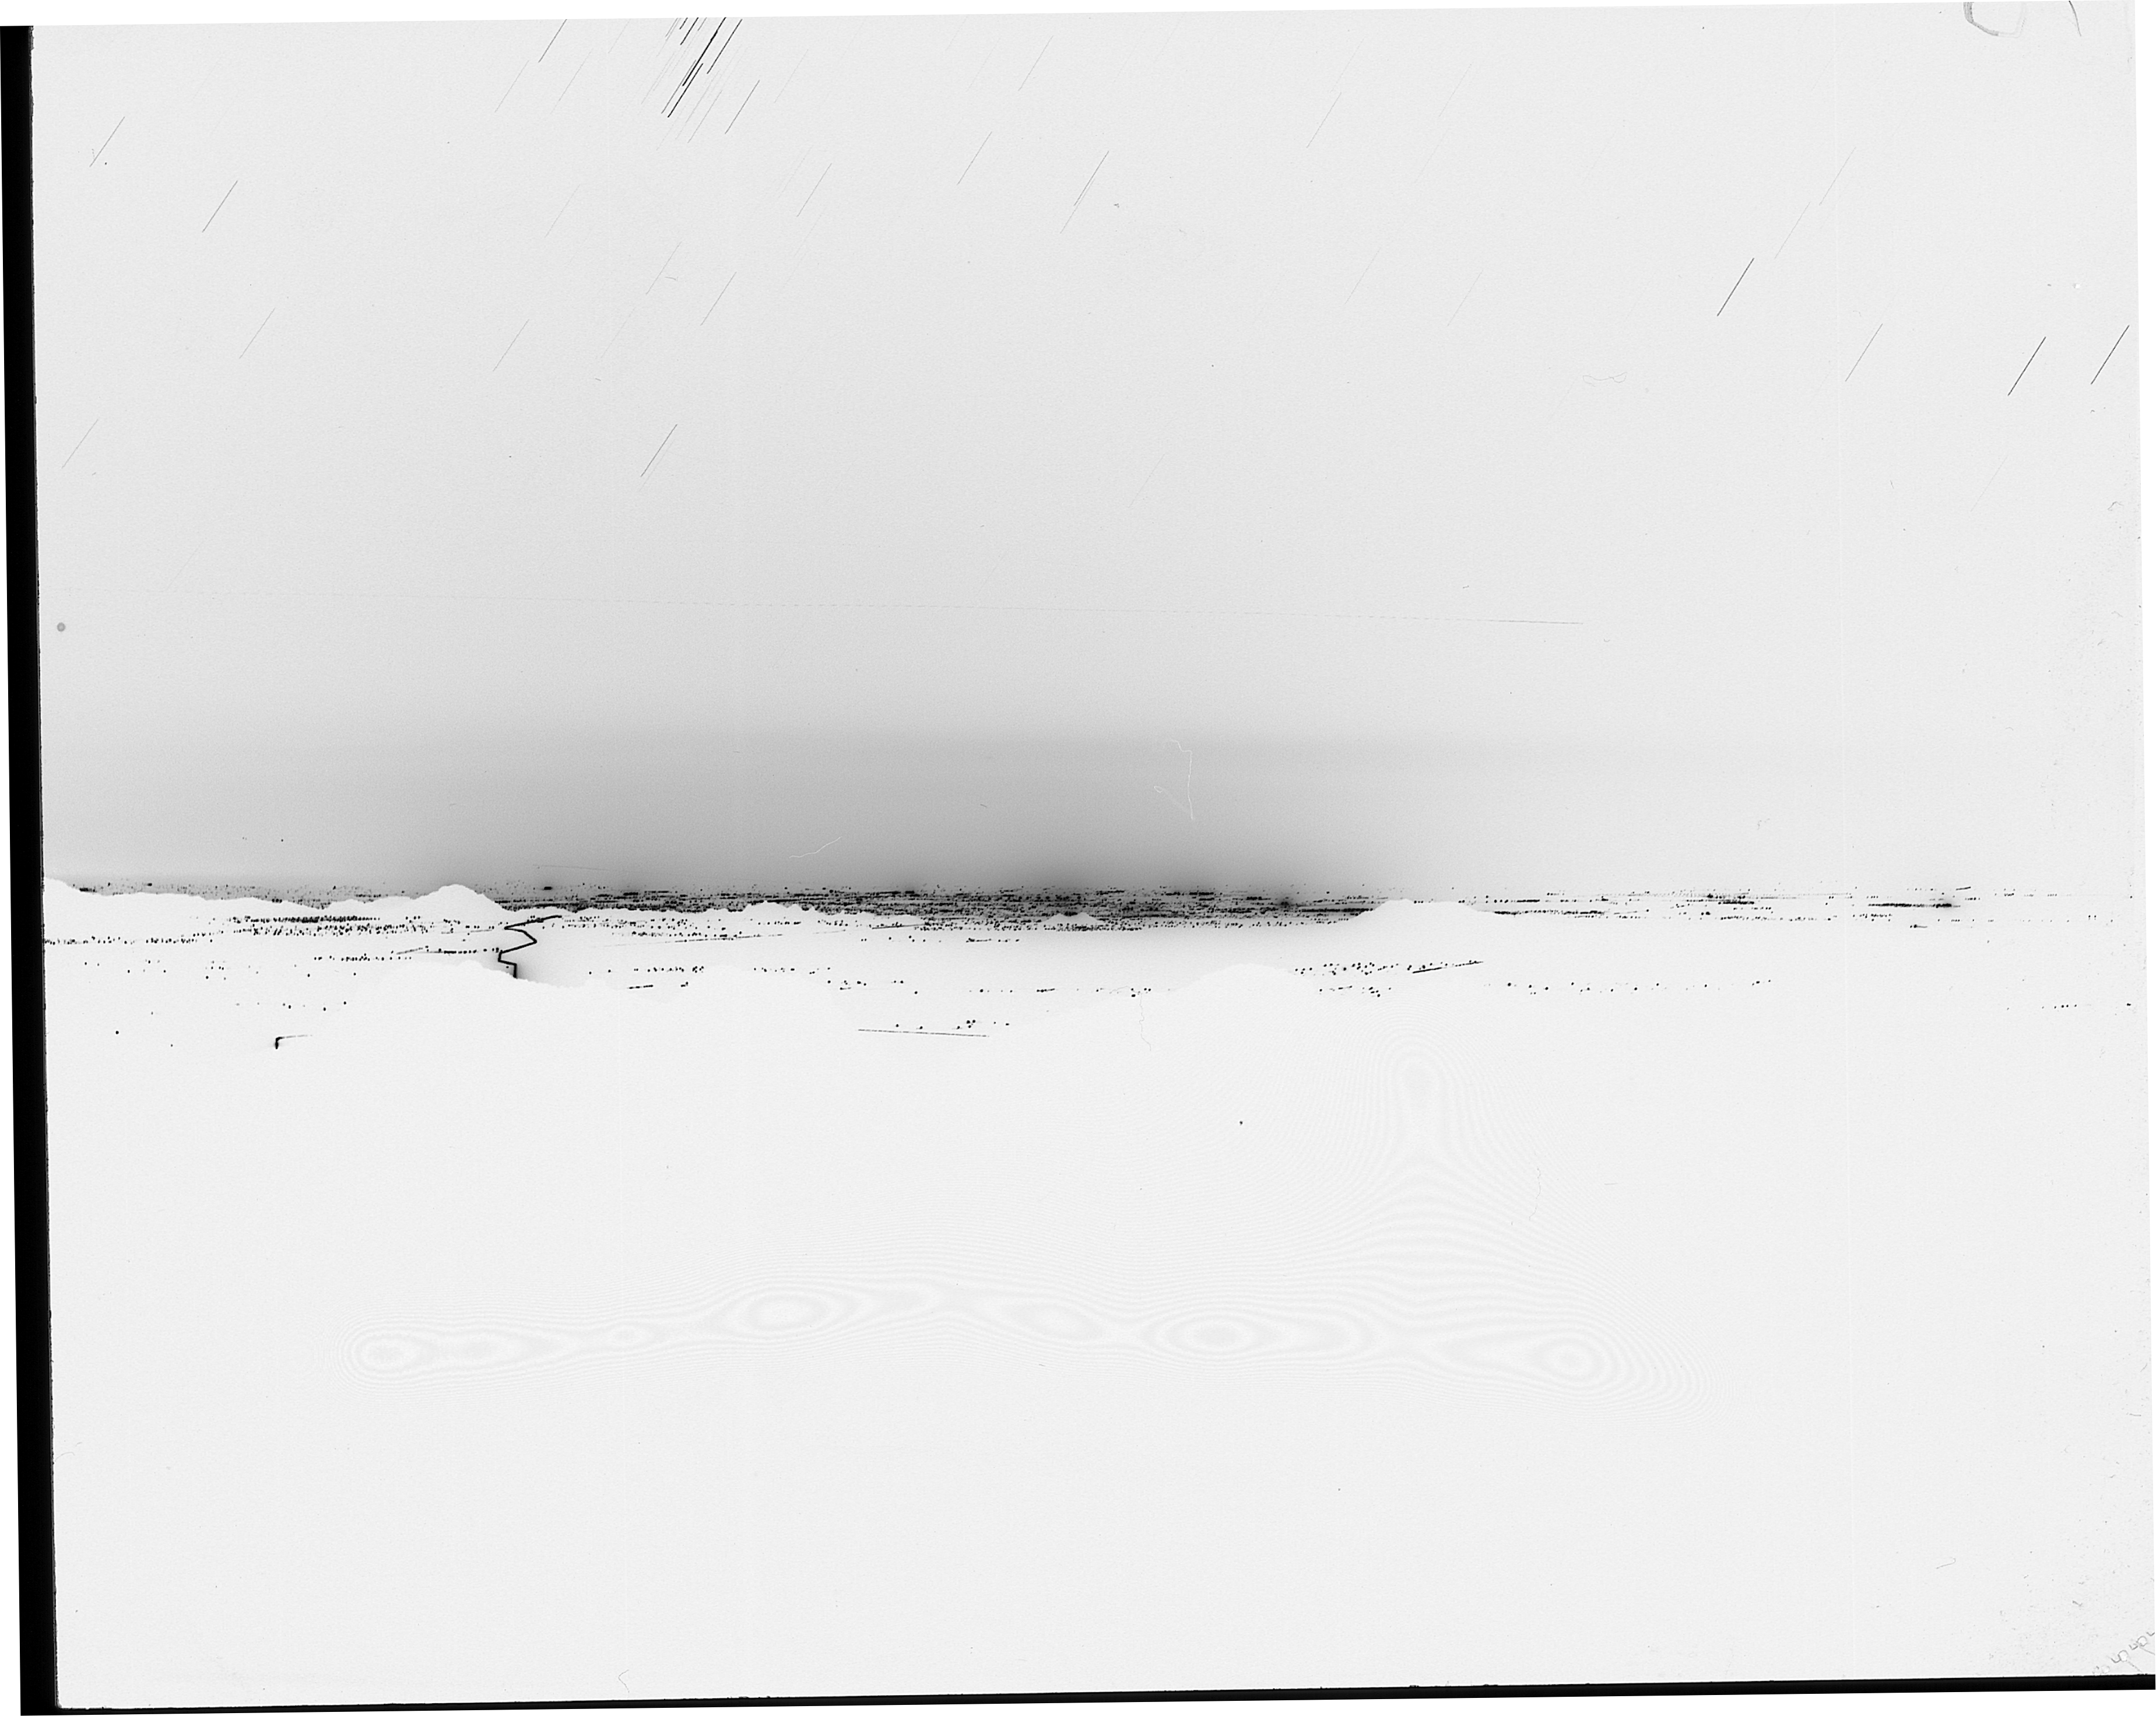

Tucson city lights, 1989

The city lights of Tucson, as seen from Kitt Peak in 1989. Negative image.

Credit: NOIRLab/NSF/AURA